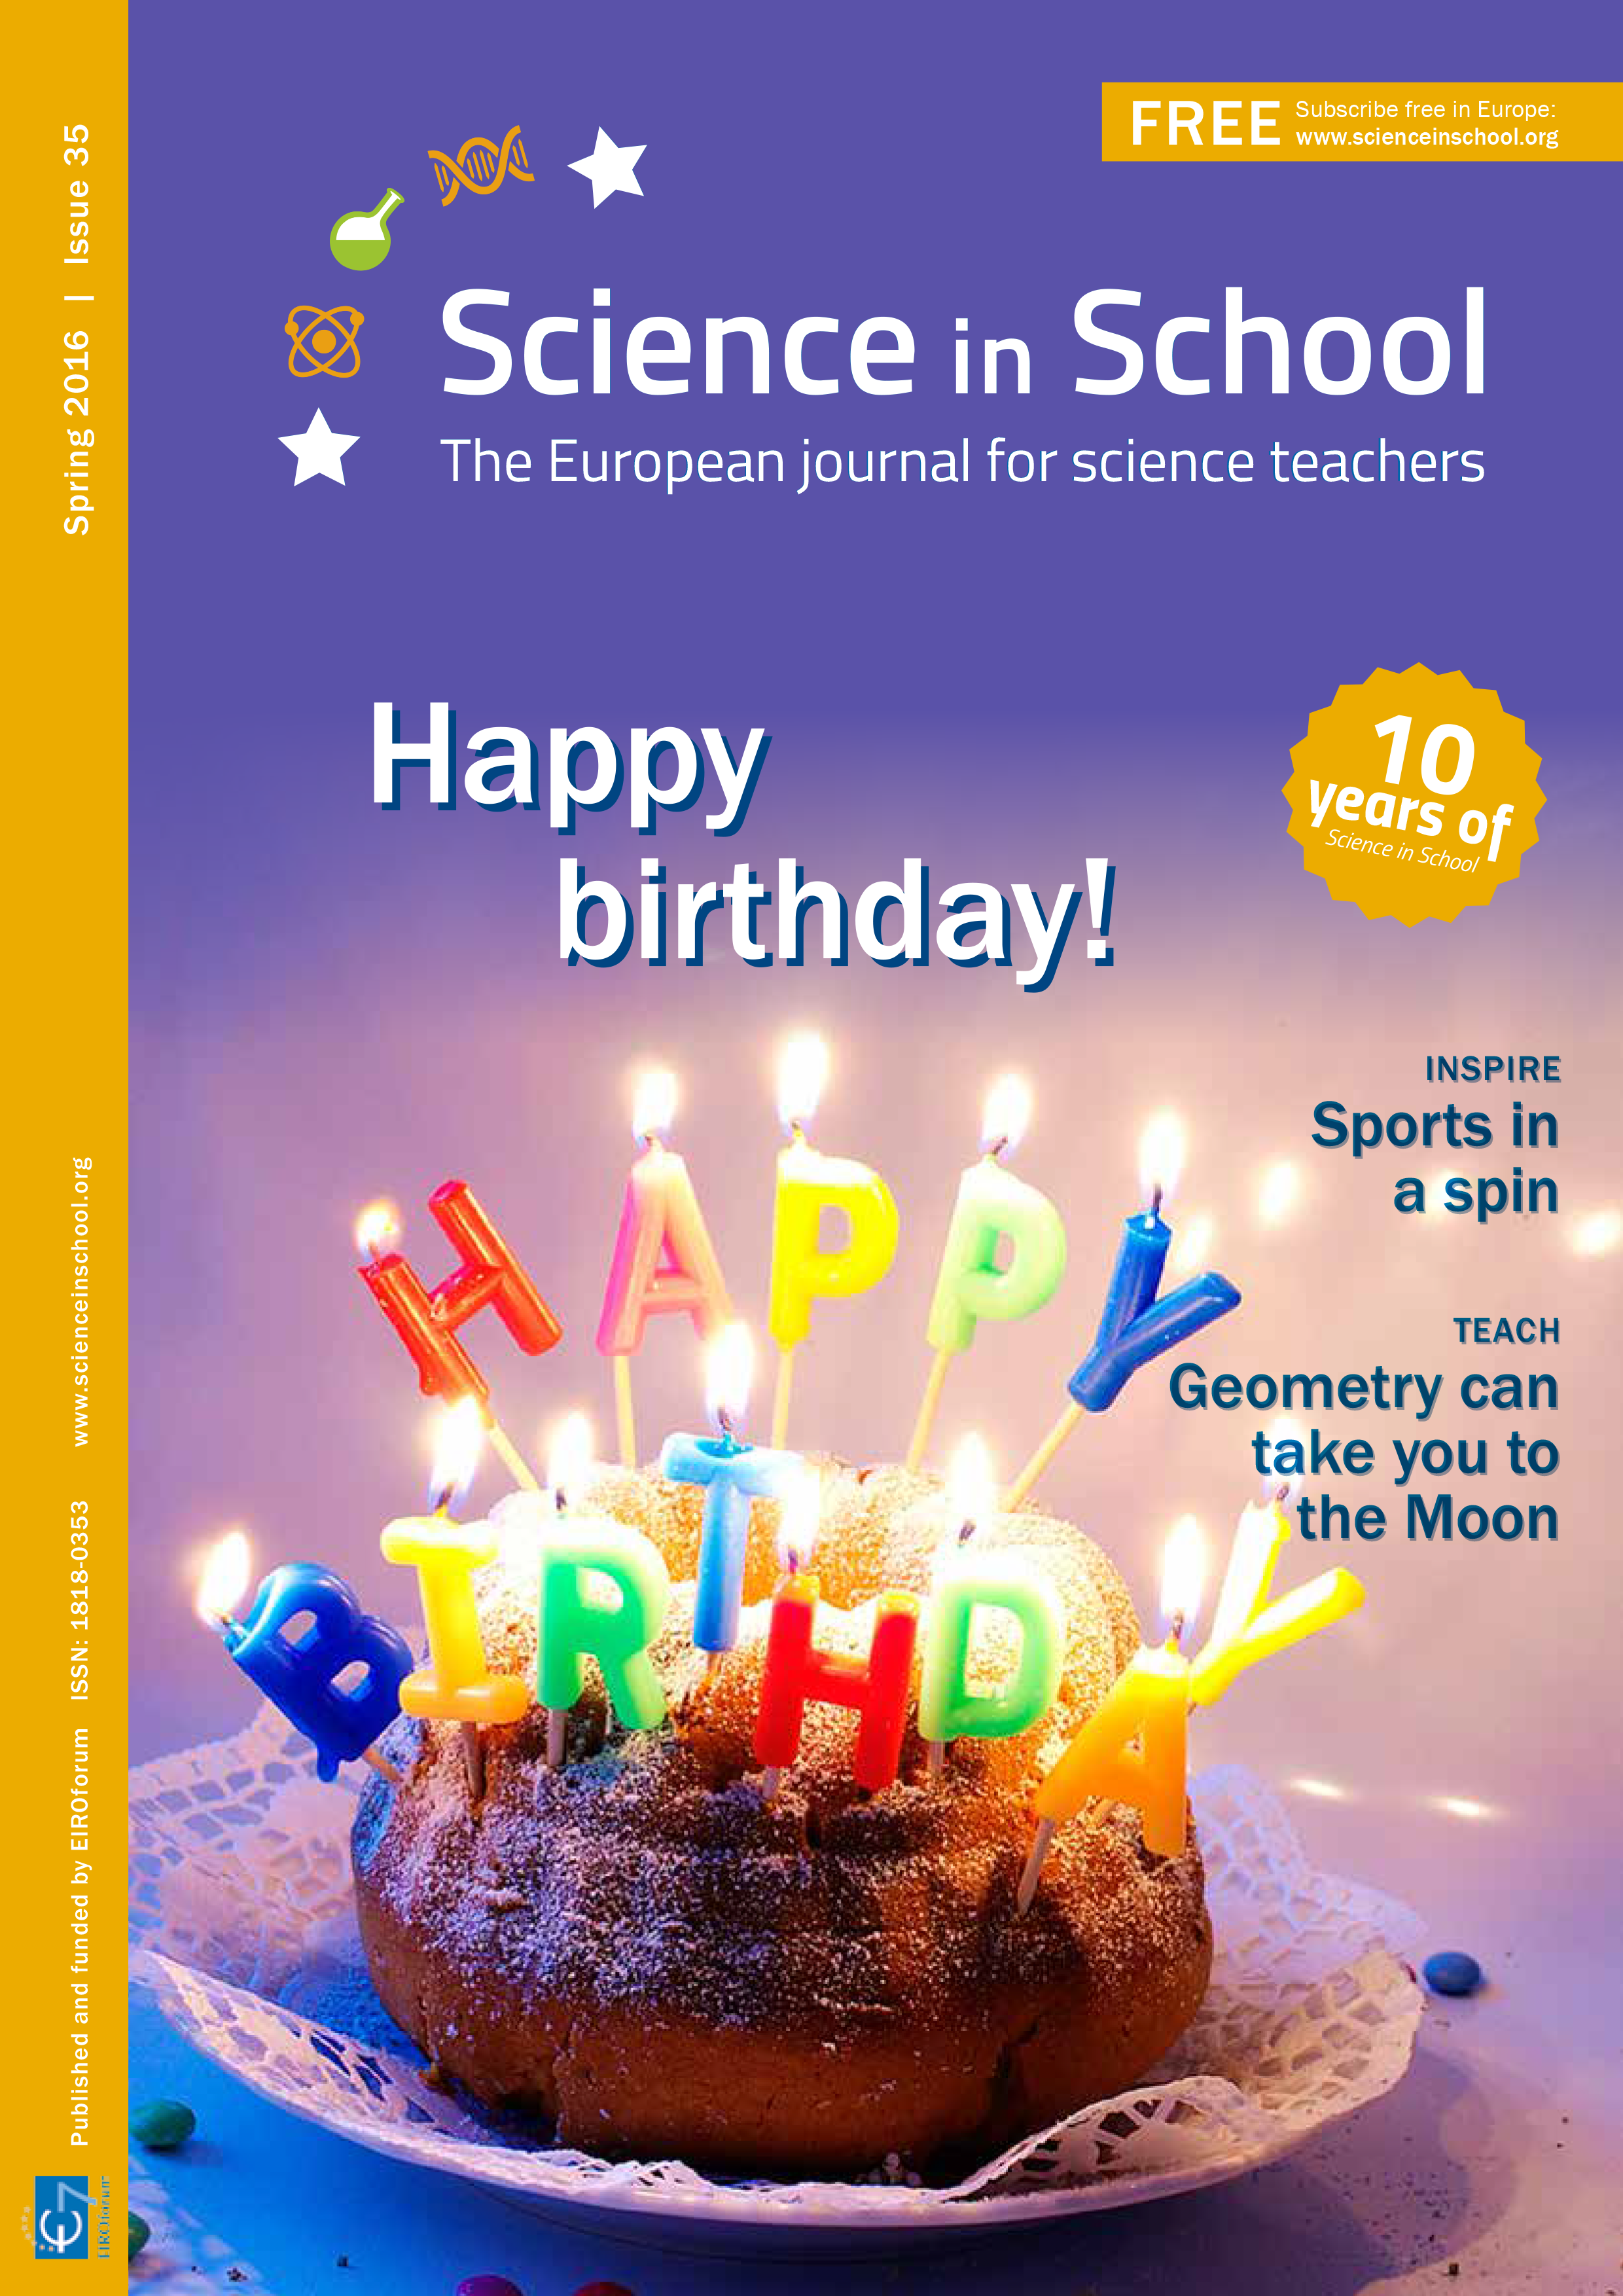

The cover of Science in School issue 35

Issue 35 of Science in School has been published (Spring 2016). Some of the highlights of this issue include: Sports in a spin; Analysing art in the Louvre; Sunspots on a rotating Sun; and “Eggsperiments” for Easter.

Credit: ESO/Science in School